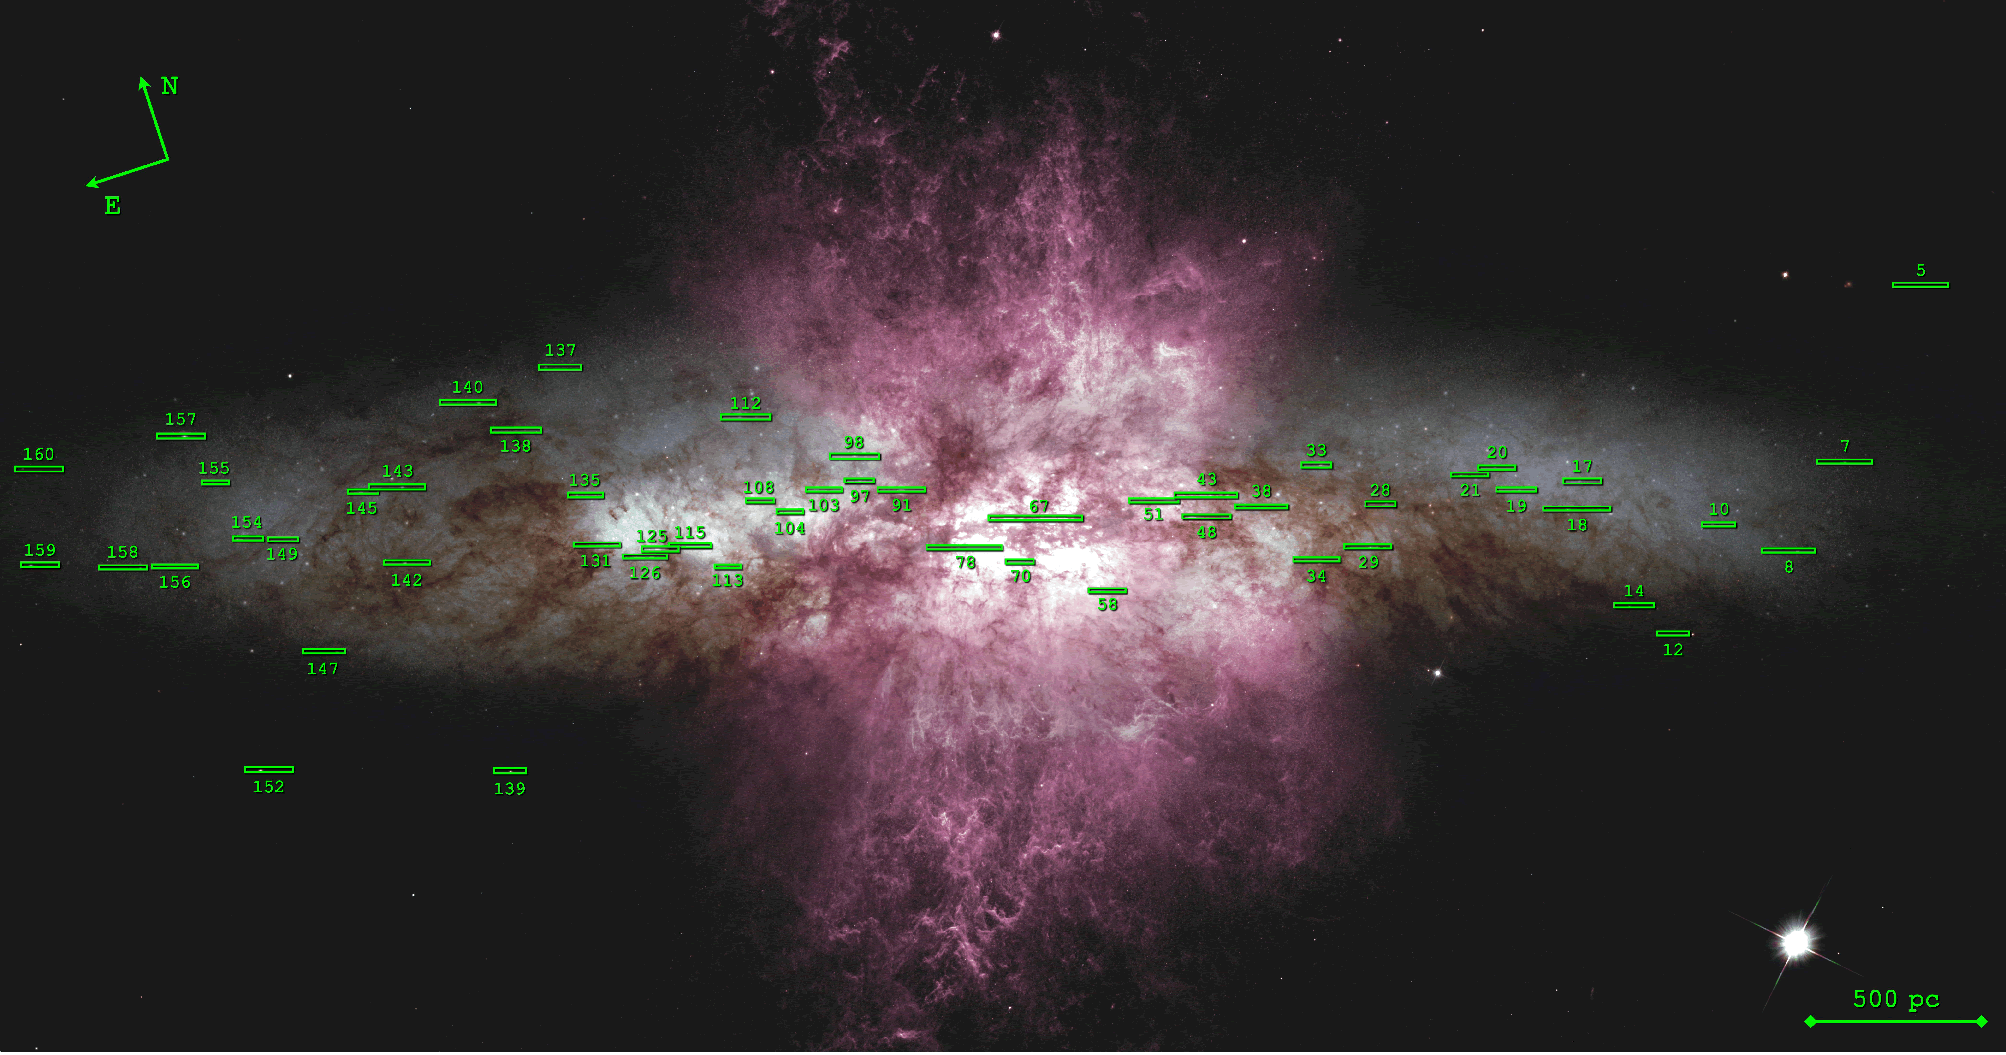

Existing dataset of star cluster spectroscopy

Existing dataset of star cluster spectroscopy (16 hours of GMOS on-target integration time in all), with slit positions plotted over HST-ACS imaging of M82 (Hubble Heritage ACS mosaic of 6 WFC images, Mutchler et al. 2007). The dataset samples individual star clusters across the entire galaxy disk and cluster associations in the nucleus.

Credit: International Gemini Observatory/NOIRLab/NSF/AURA